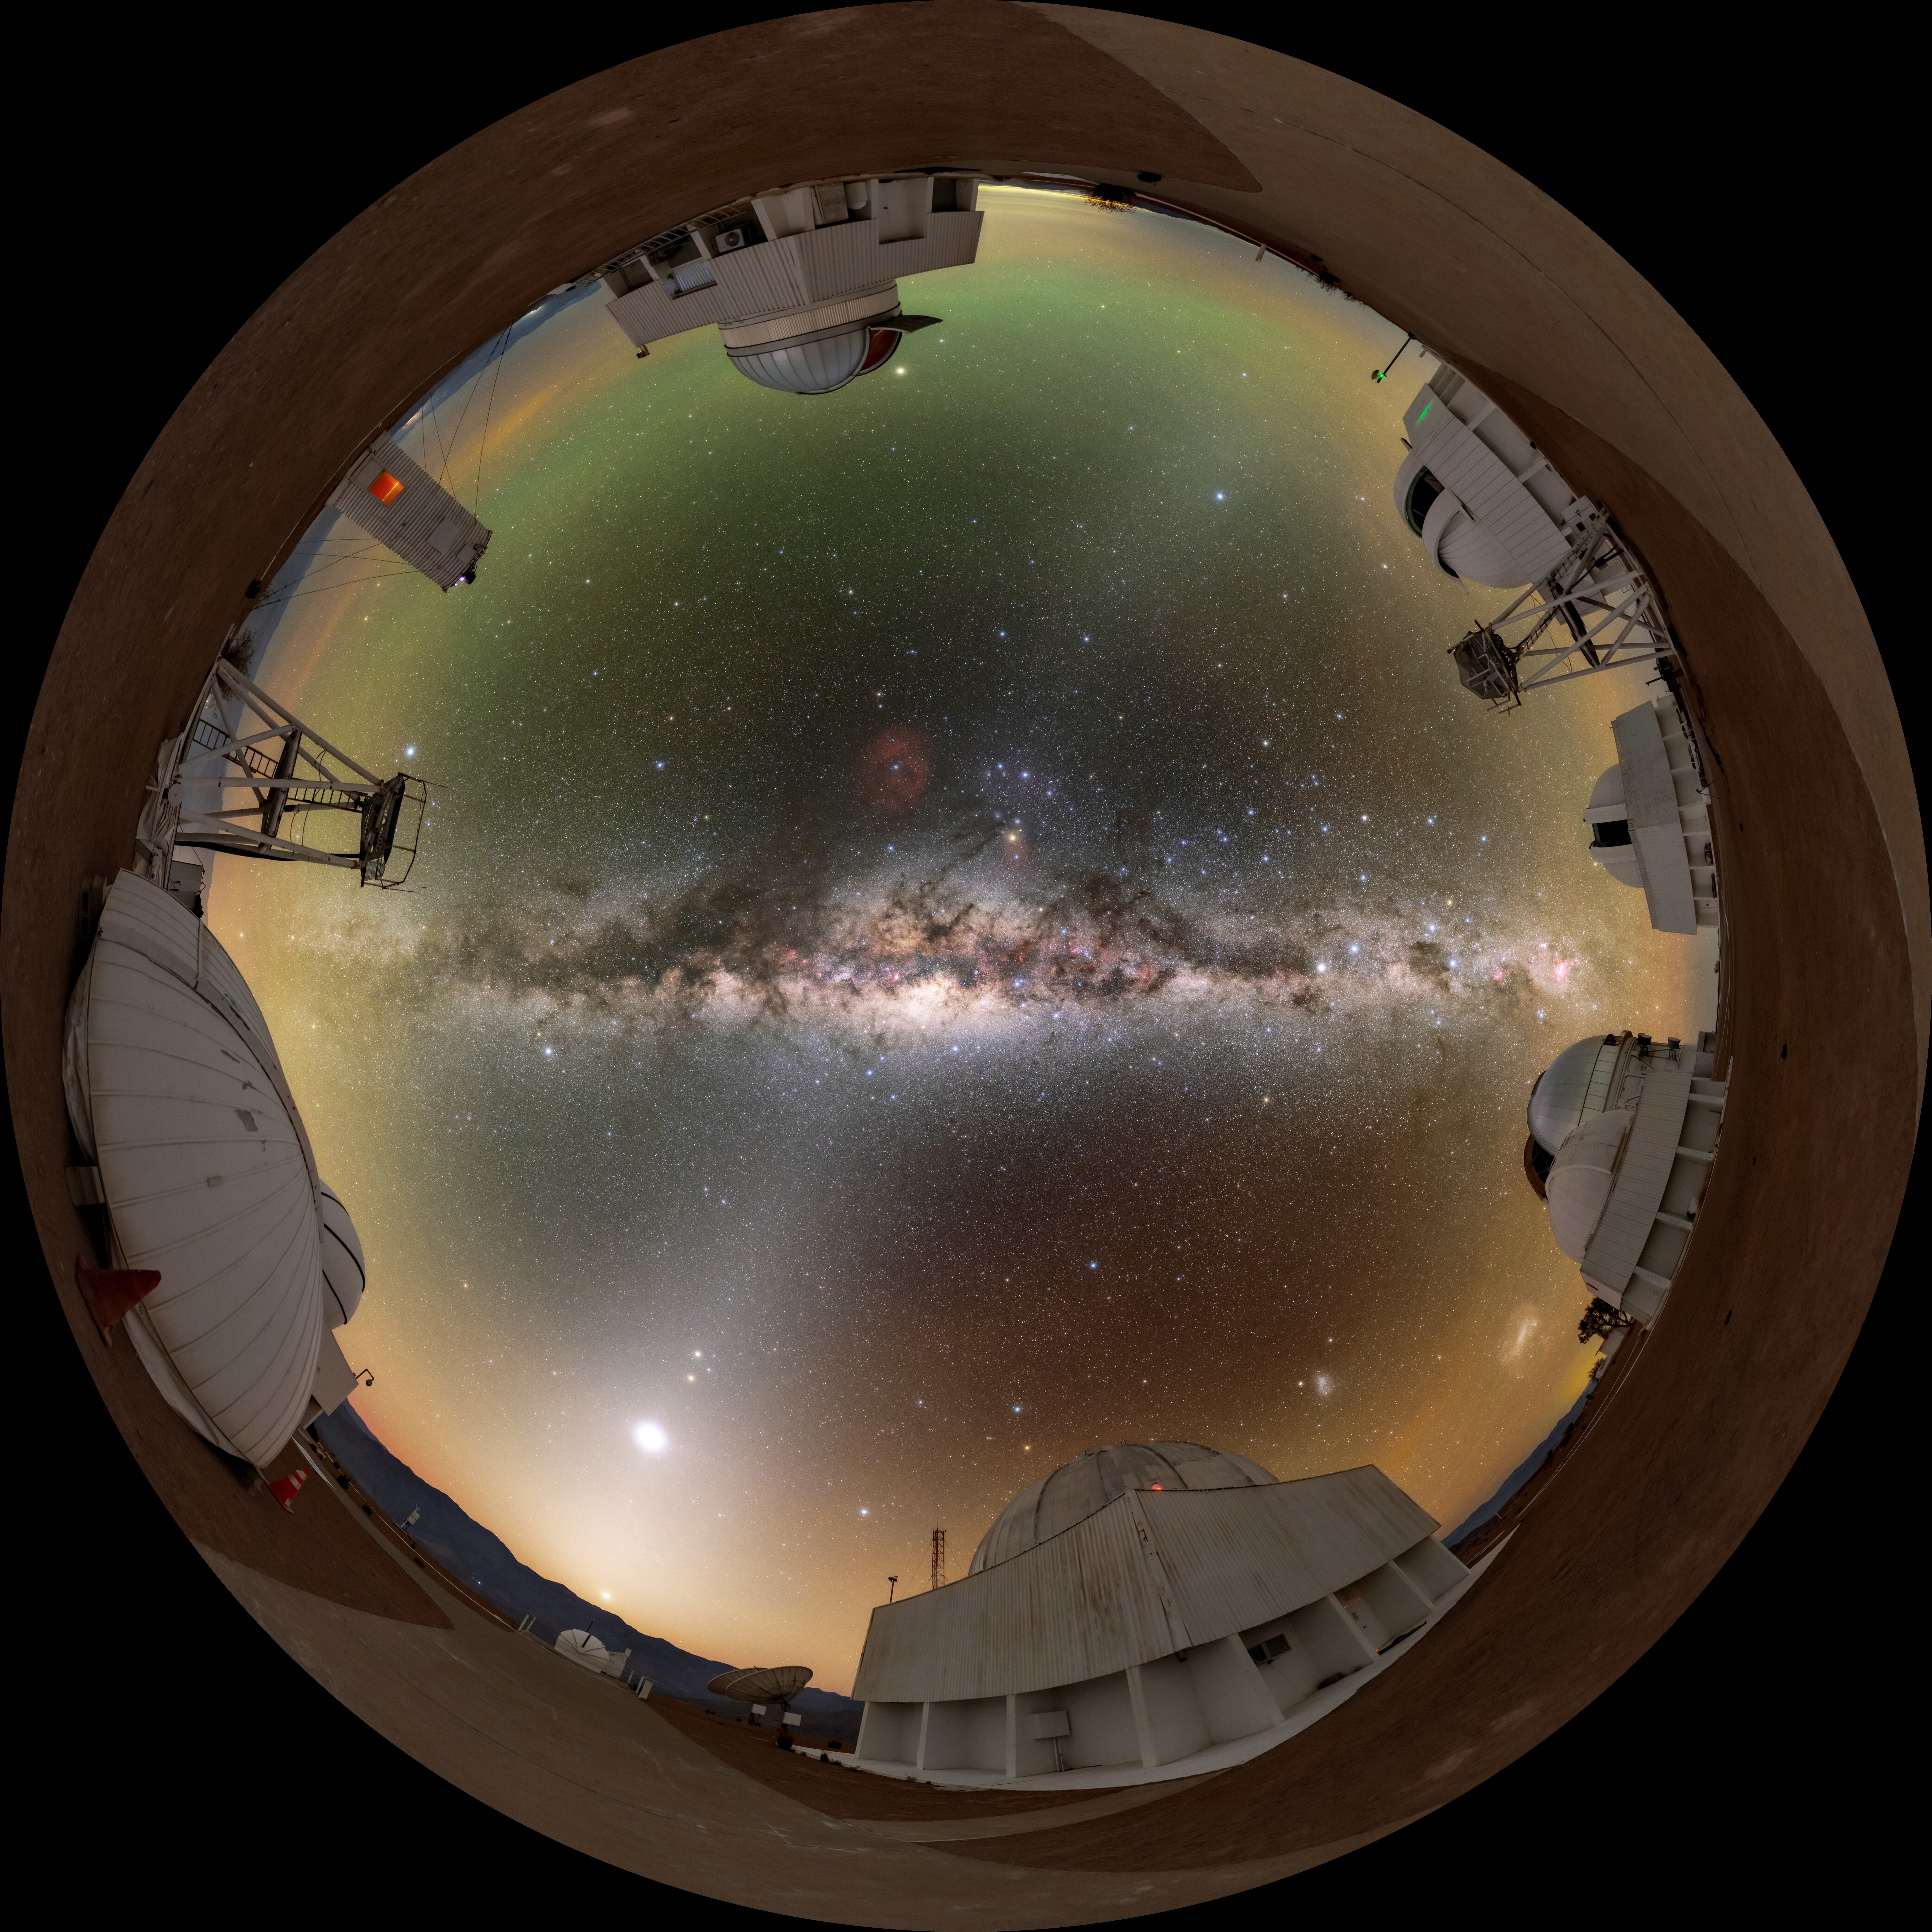

Zodiacal Light Seen From CTIO Fulldome

A fulldome view of the tenant telescopes at Cerro Tololo Inter-American Observatory (CTIO), a Program of NSF NOIRLab, with the distant zodiacal light beaming up from the horizon.

A 360 panorama version of this image can be found here.

Credit: CTIO/NOIRLab/NSF/AURA/T. Slovinský